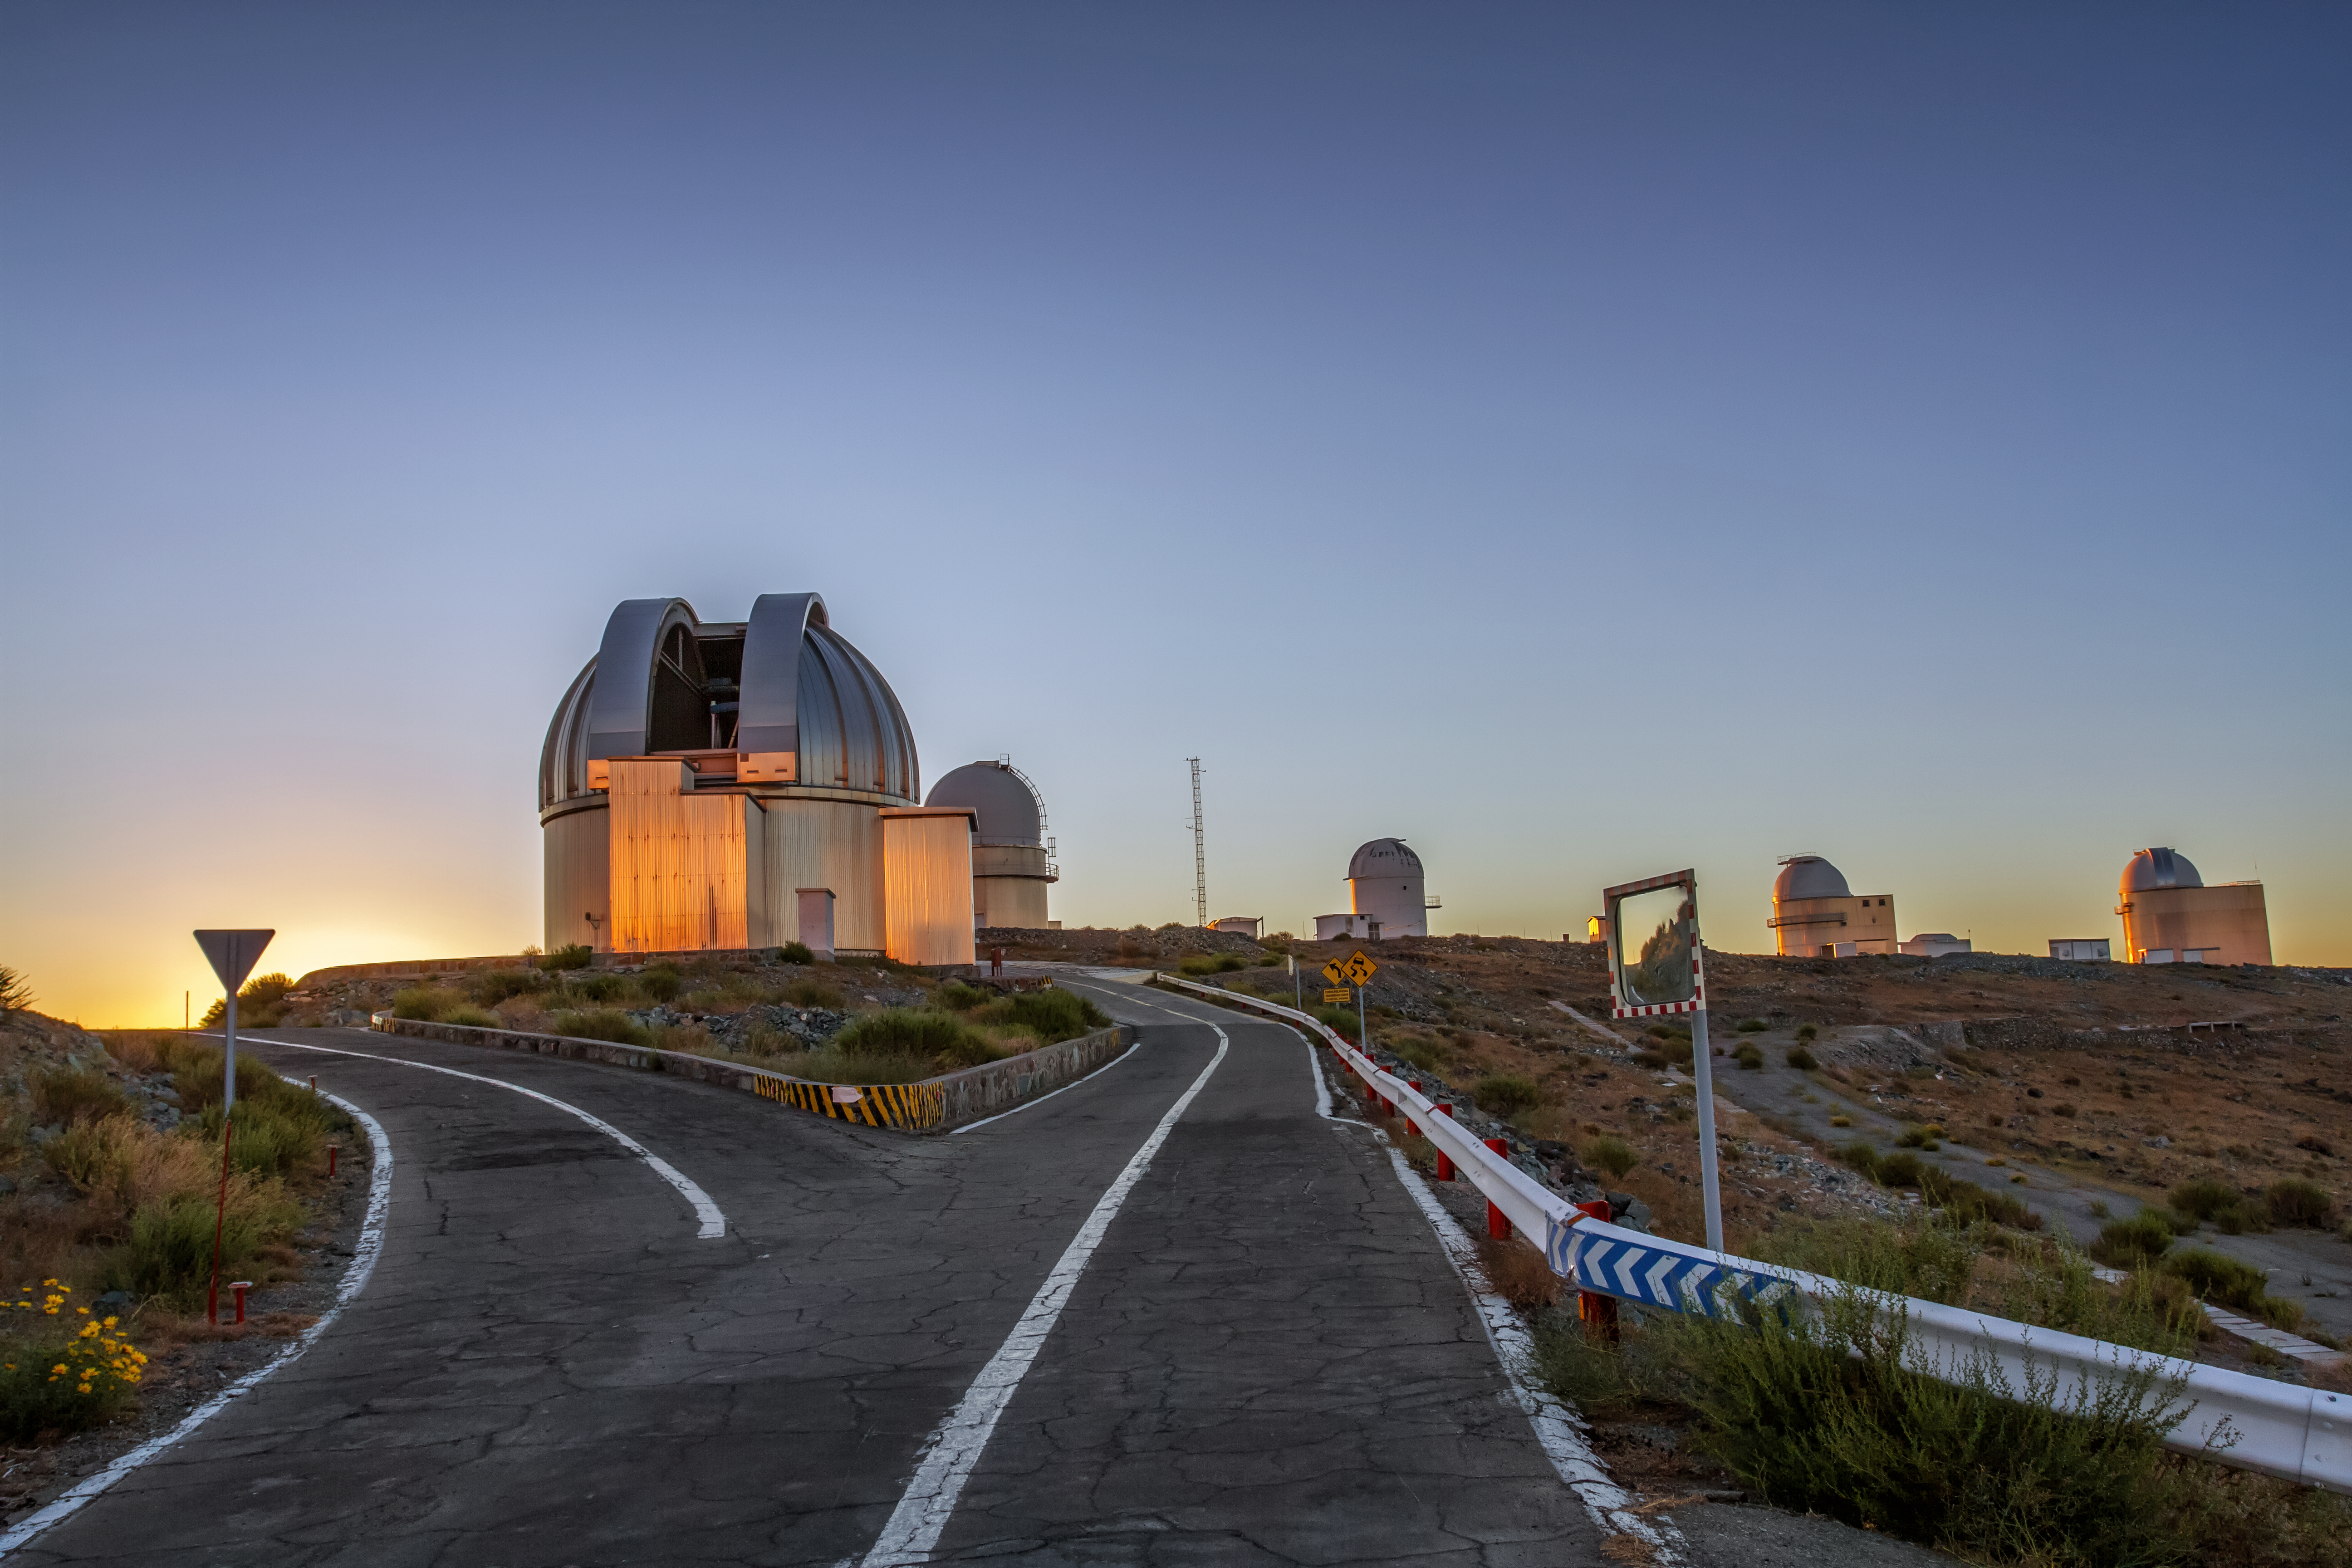

Sunset at La Silla Observatory

Sunset at La Silla Observatory on 31 January 2016. The MPG/ESO 2.2-metre telescope is seen in the foreground. The Danish 1.54-metre telescope, the MarLy 1-metre telescope, the ESO 1-metre telescope and the ESO 1.52-metre telescope are seen further towards the back.

Credit: Aleksandar Cikota/ESO